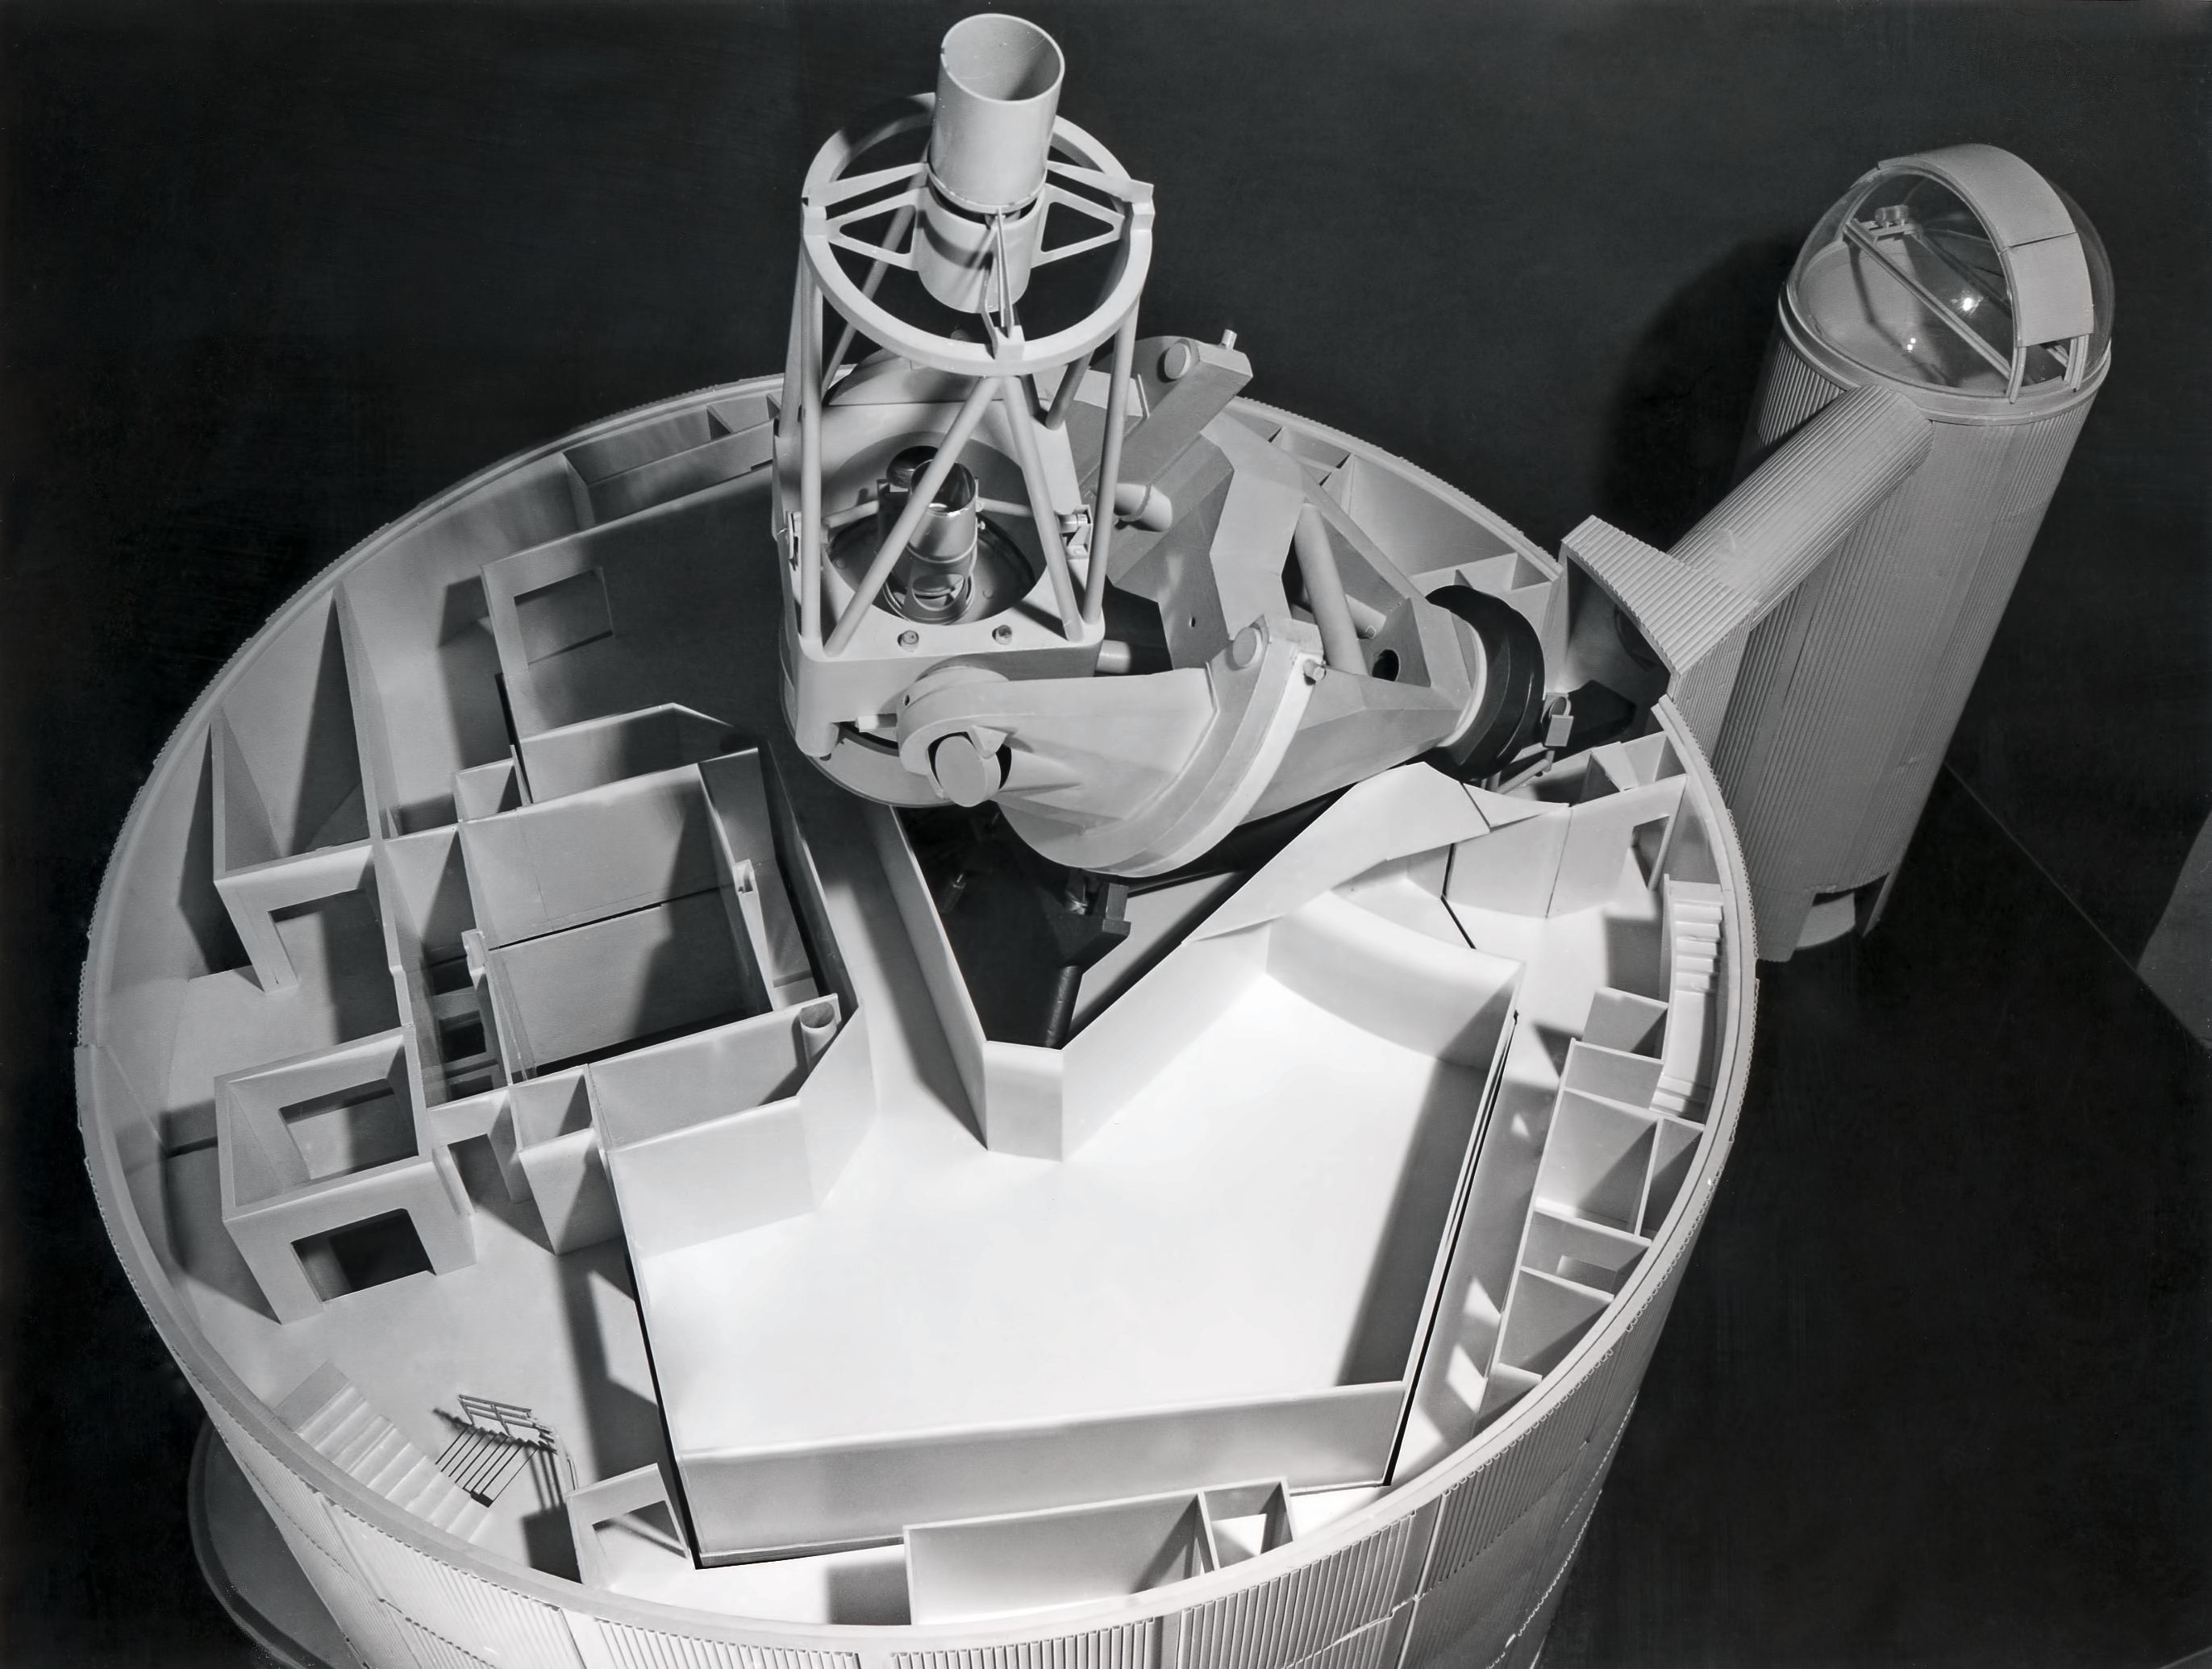

ESO 3.6-metre Telescope model

View of the floor of the ESO 3.6-metre Telescope model.

Credit: ESO